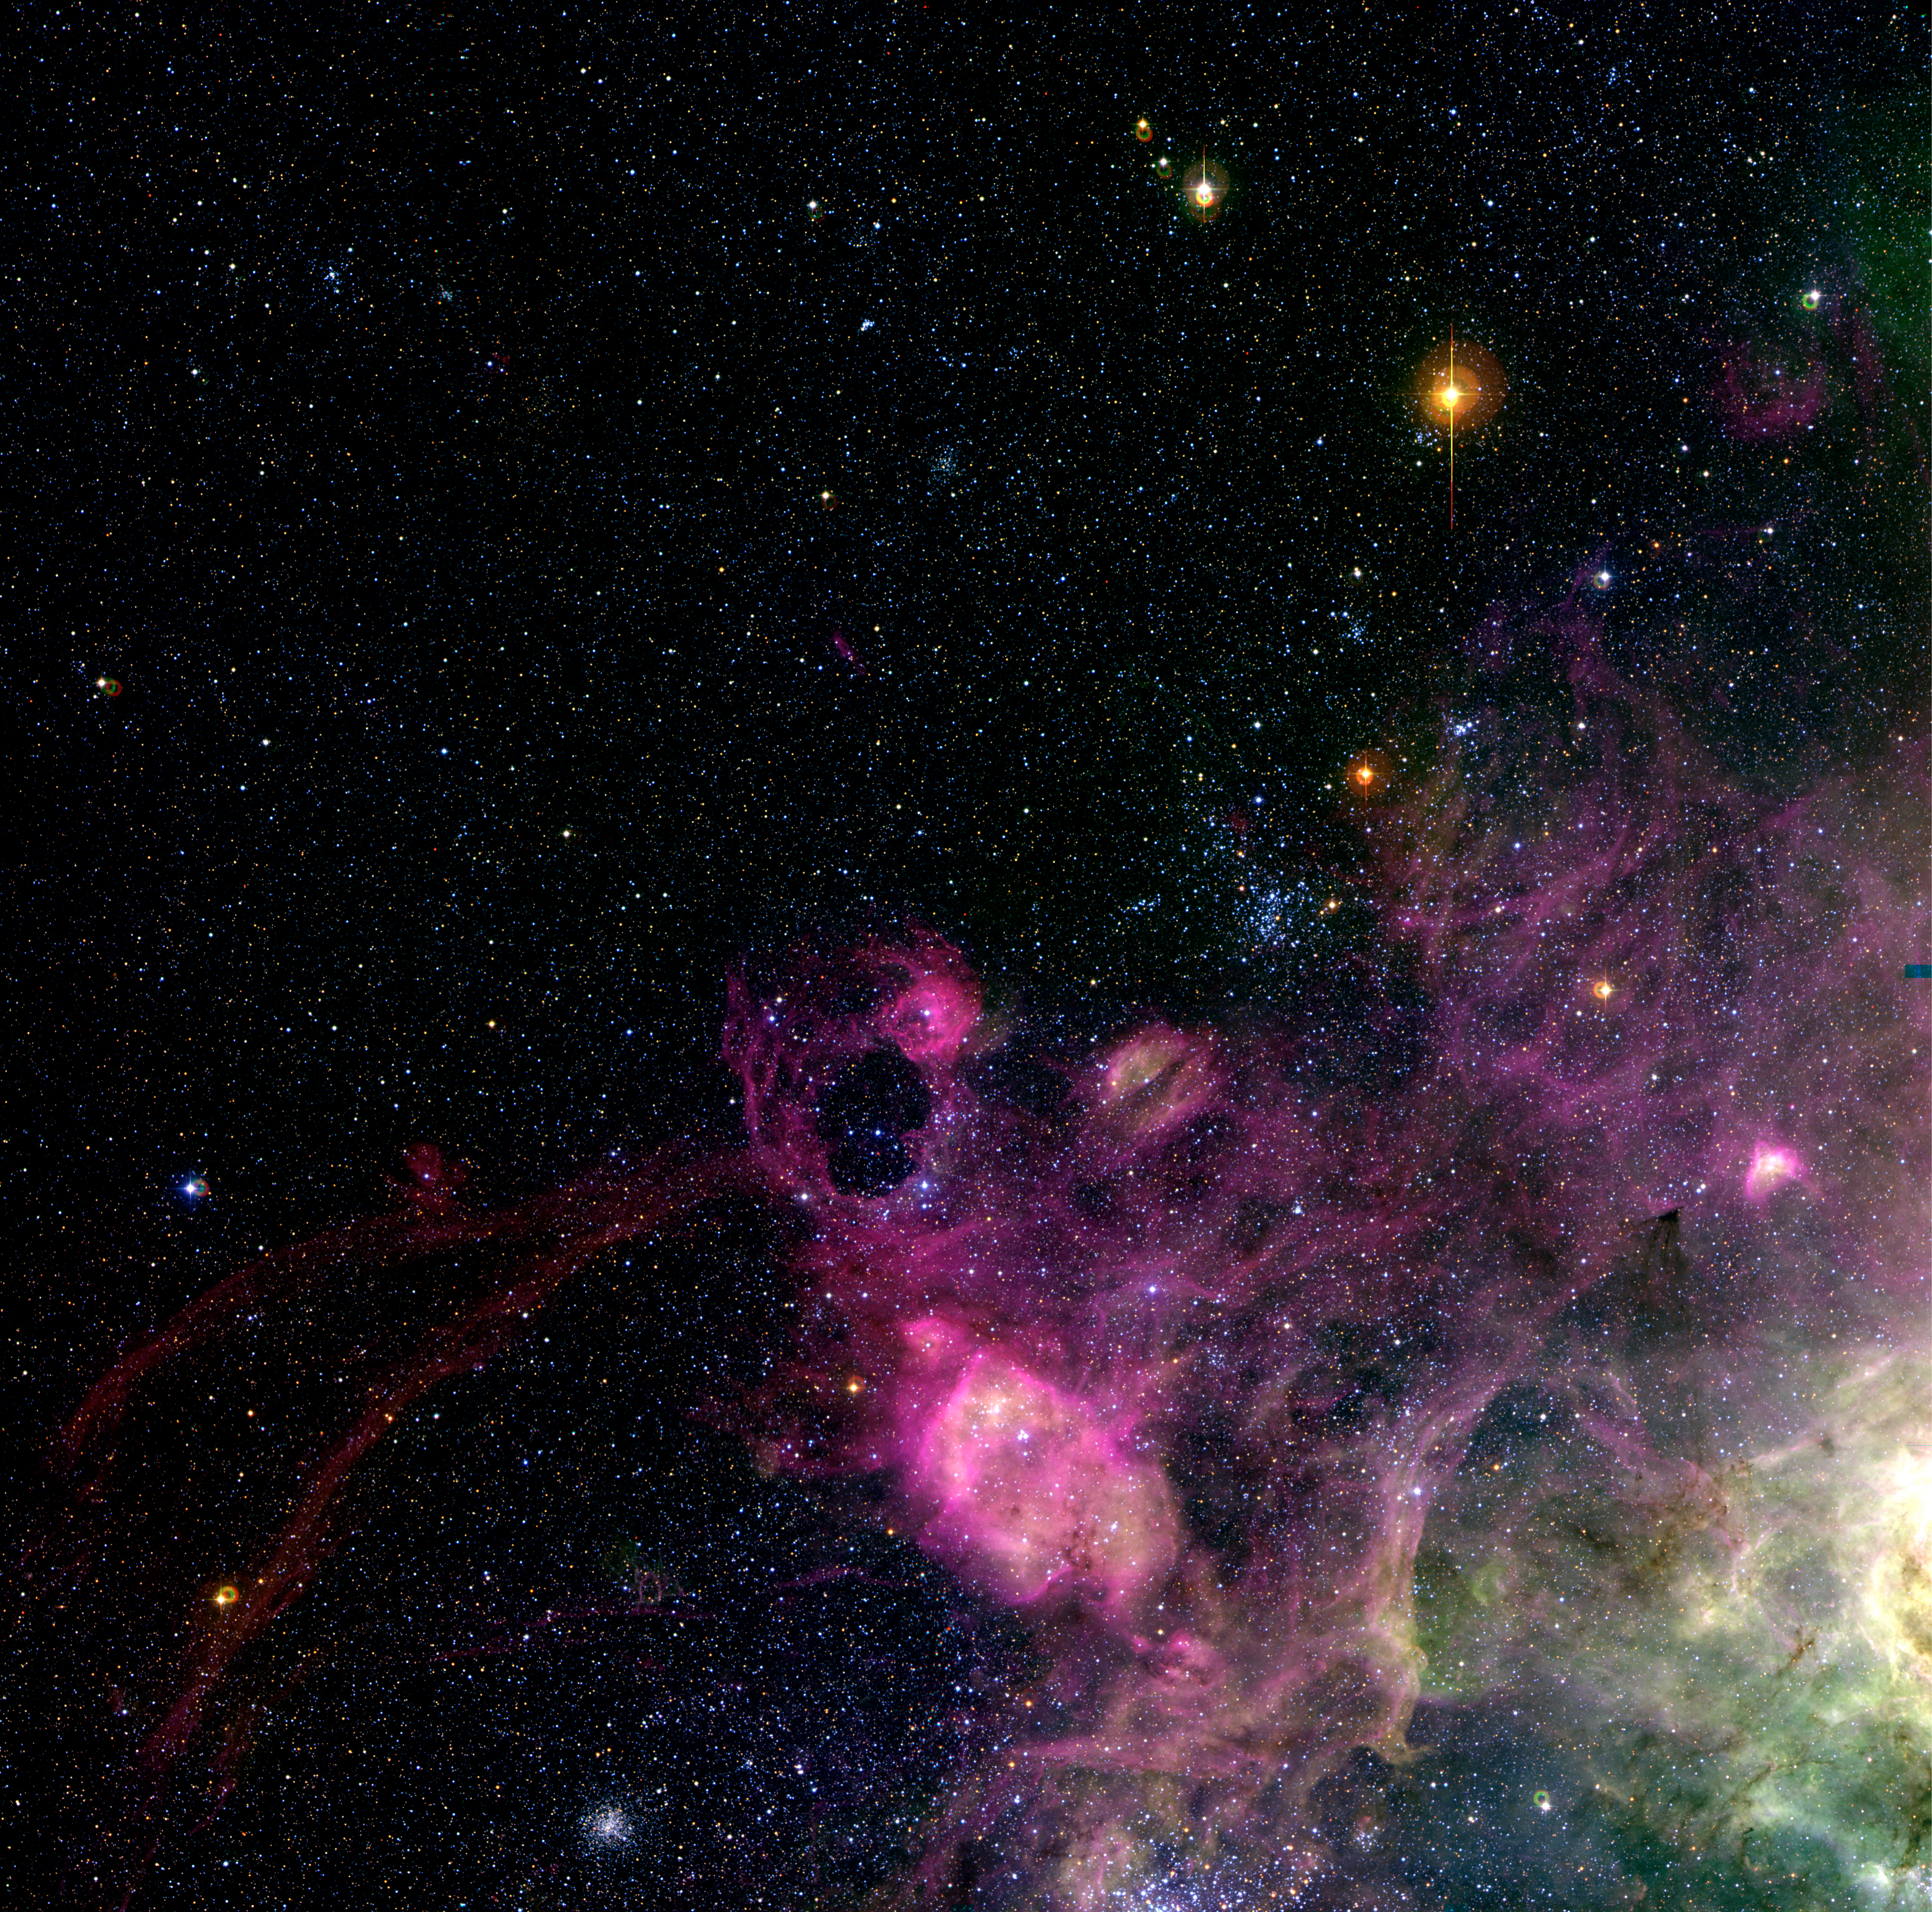

LMC region near the Tarantula Nebula

Turbulent region around the ring-shaped nebula DEM L 299 in the Large Magellanic Cloud, a satellite galaxy of the Milky Way system. It was produced by combining three monochromatic images obtained in December 2001 with the Wide-Field-Imager (WFI) at the ESO/MPG 2.2-m telescope at the La Silla Observatory. The sky field measures 33.3 x 33.0 arcmin ; the original pixel size (in the FullRes version) is 0.238 arcsec. North is up and East is left. The coloured rings seen near some of the brighter stars in the field result from light reflections in the telescope optics.

Credit: ESO